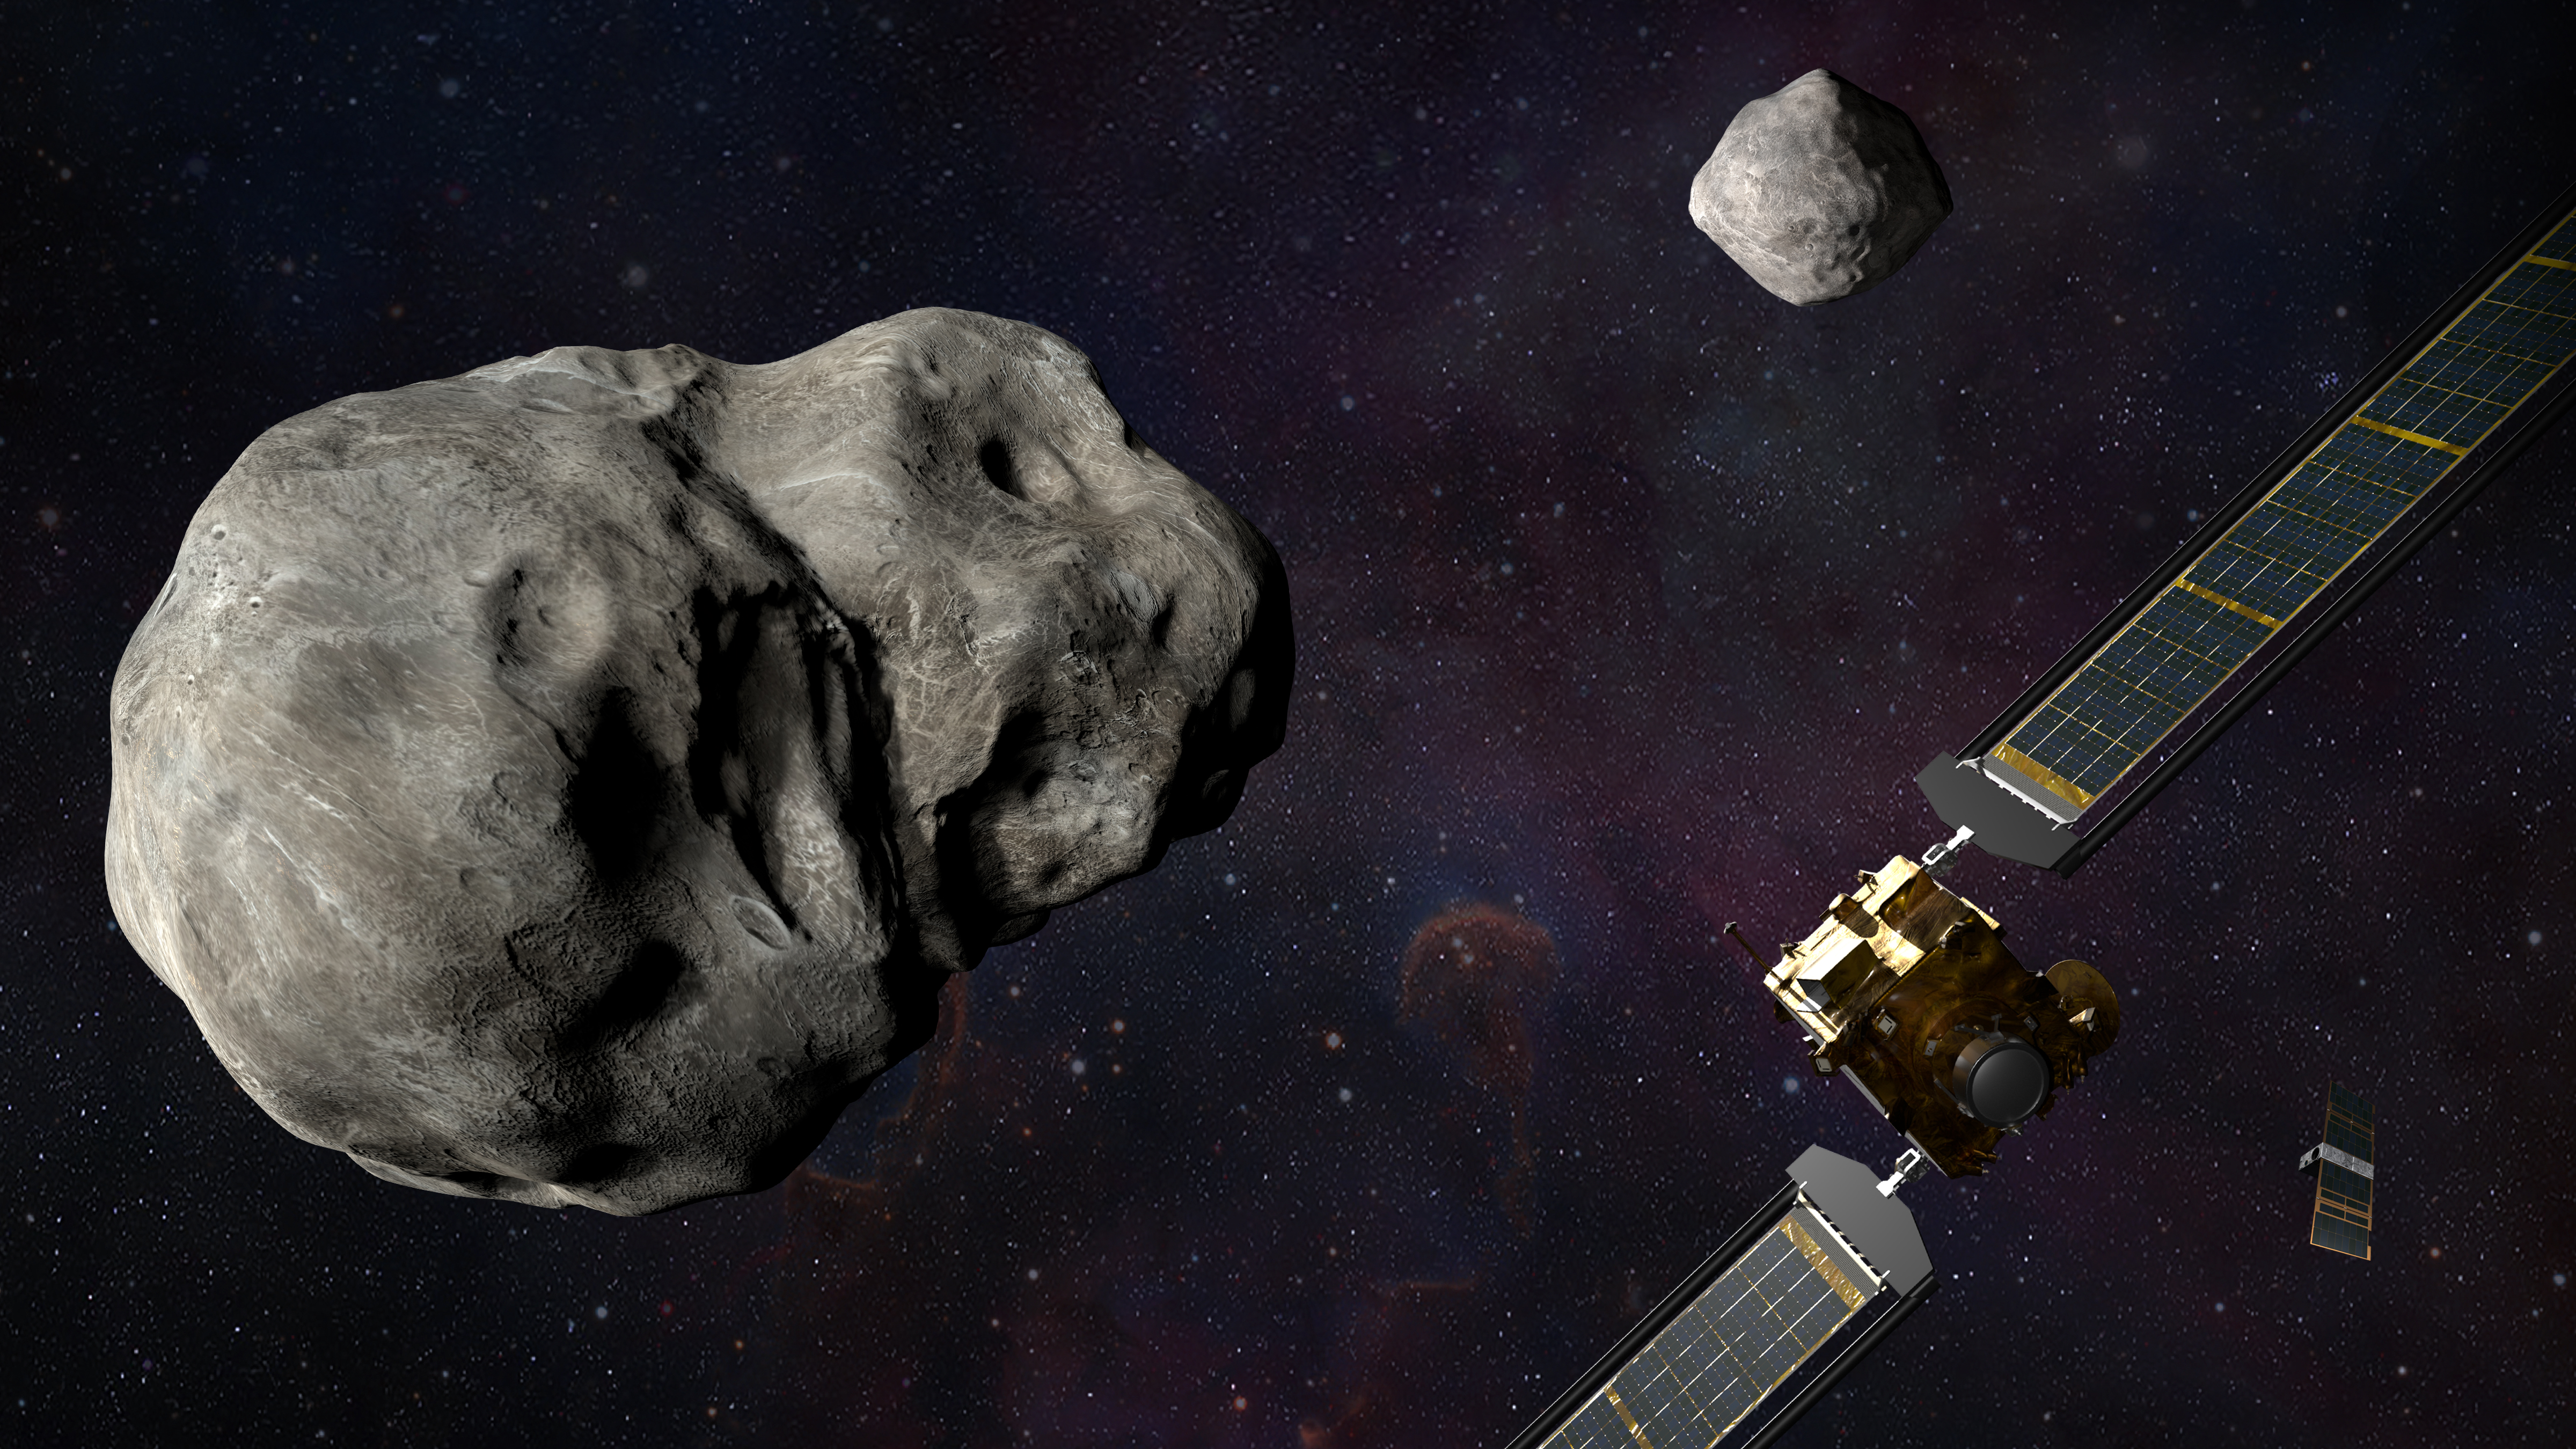

DART and LICIACube with Didymos and Dimorphos

This artist rendering shows NASA’s DART and ASI’s LICIACube encountering Didymos and Dimorphos.

Credit: NASA/Johns Hopkins APL/Steve Gribben